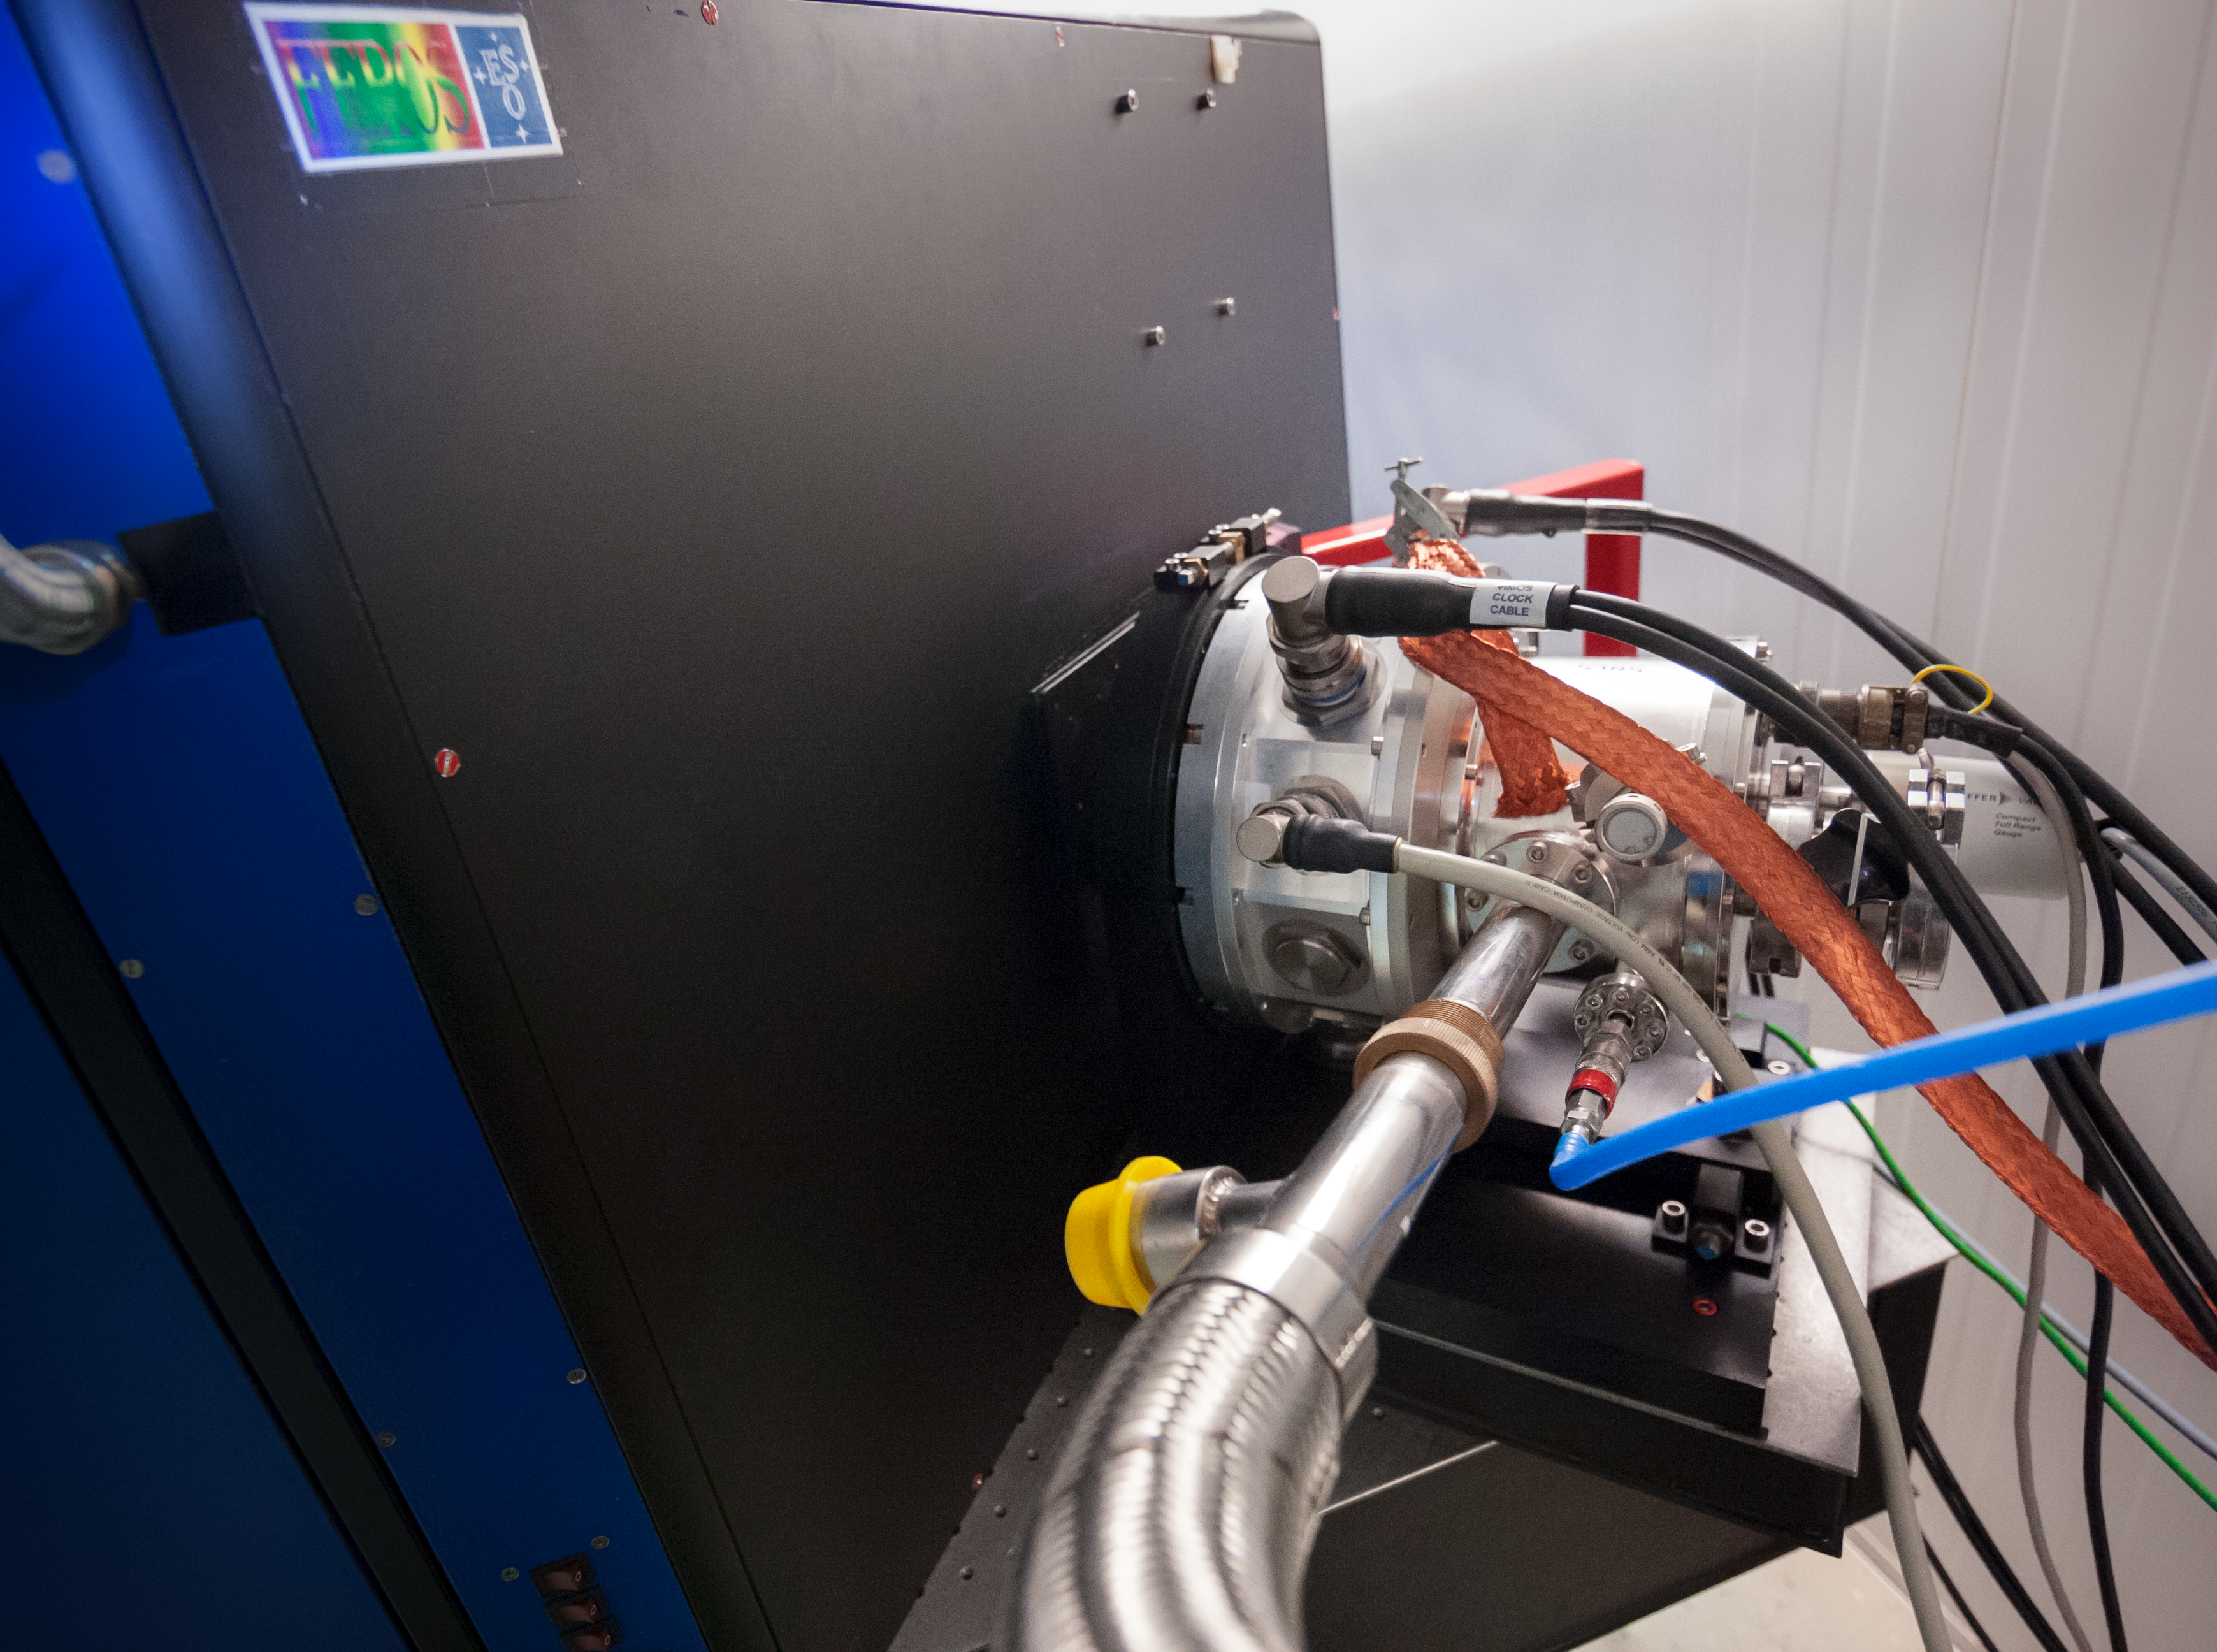

FEROS

The Fiber-fed Extended Range Optical Spectrograph (FEROS) was originally installed on the ESO 1.52-metre telescope in 1998. After this telescope was decommissioned, FEROS was moved to the MPG/ESO 2.2-metre telescope, where it had first light in 2002.

Credit: ESO